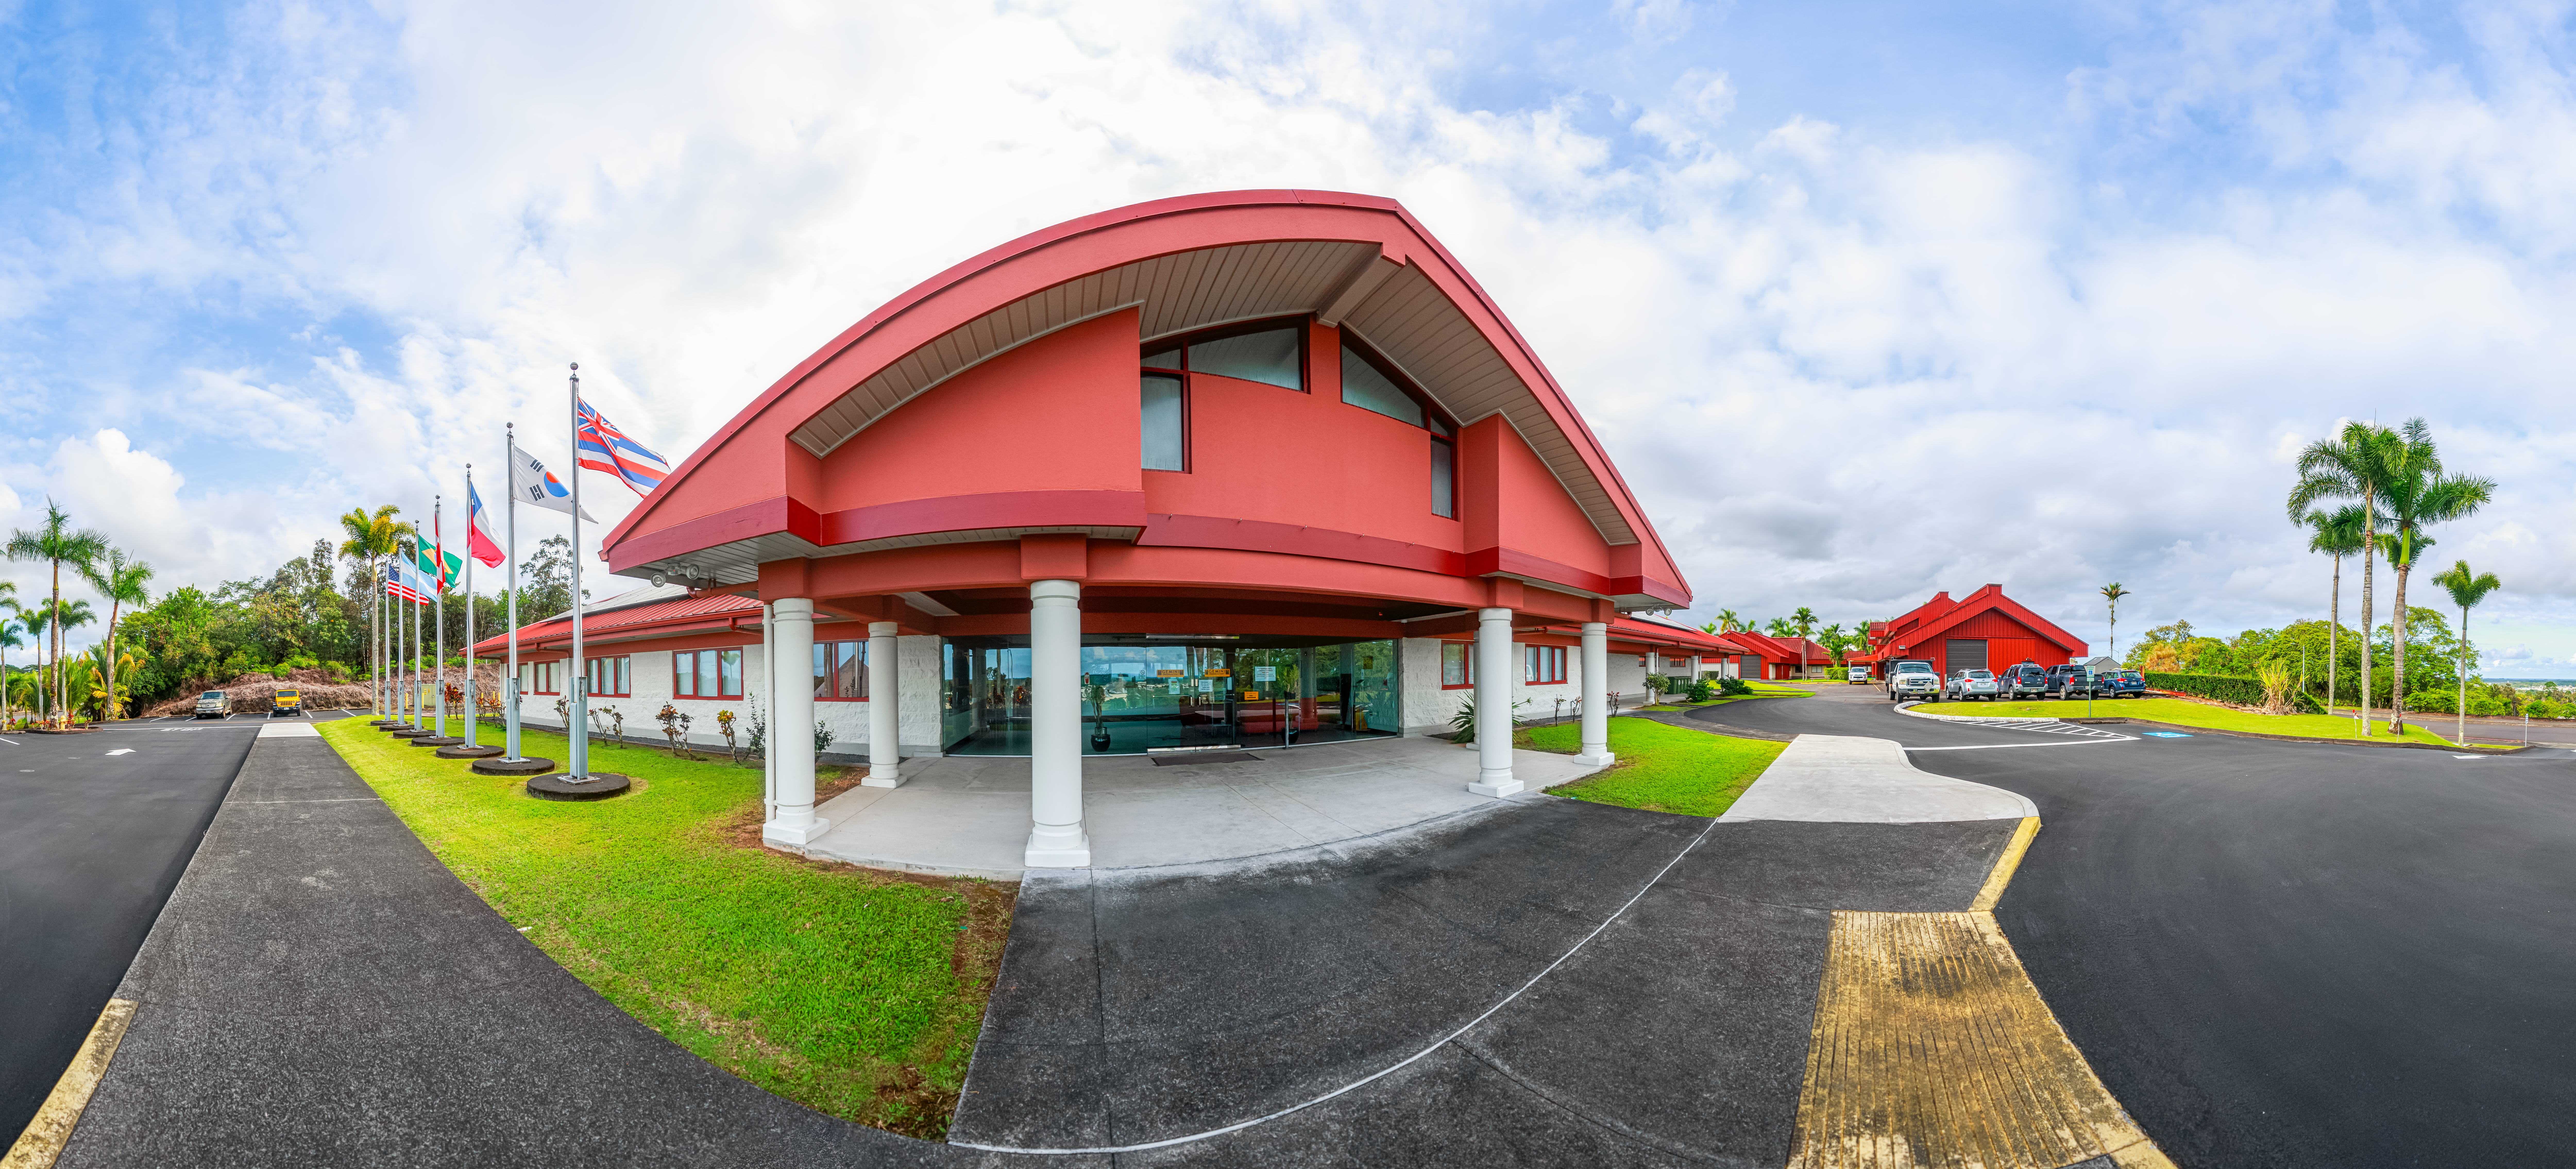

Hilo Base Facility Panorama

A panoramic shot of the Gemini North Hilo Base Facility exterior in Hilo, Hawai‘i.

Credit: International Gemini Observatory/NOIRLab/NSF/AURA/ P. Horálek